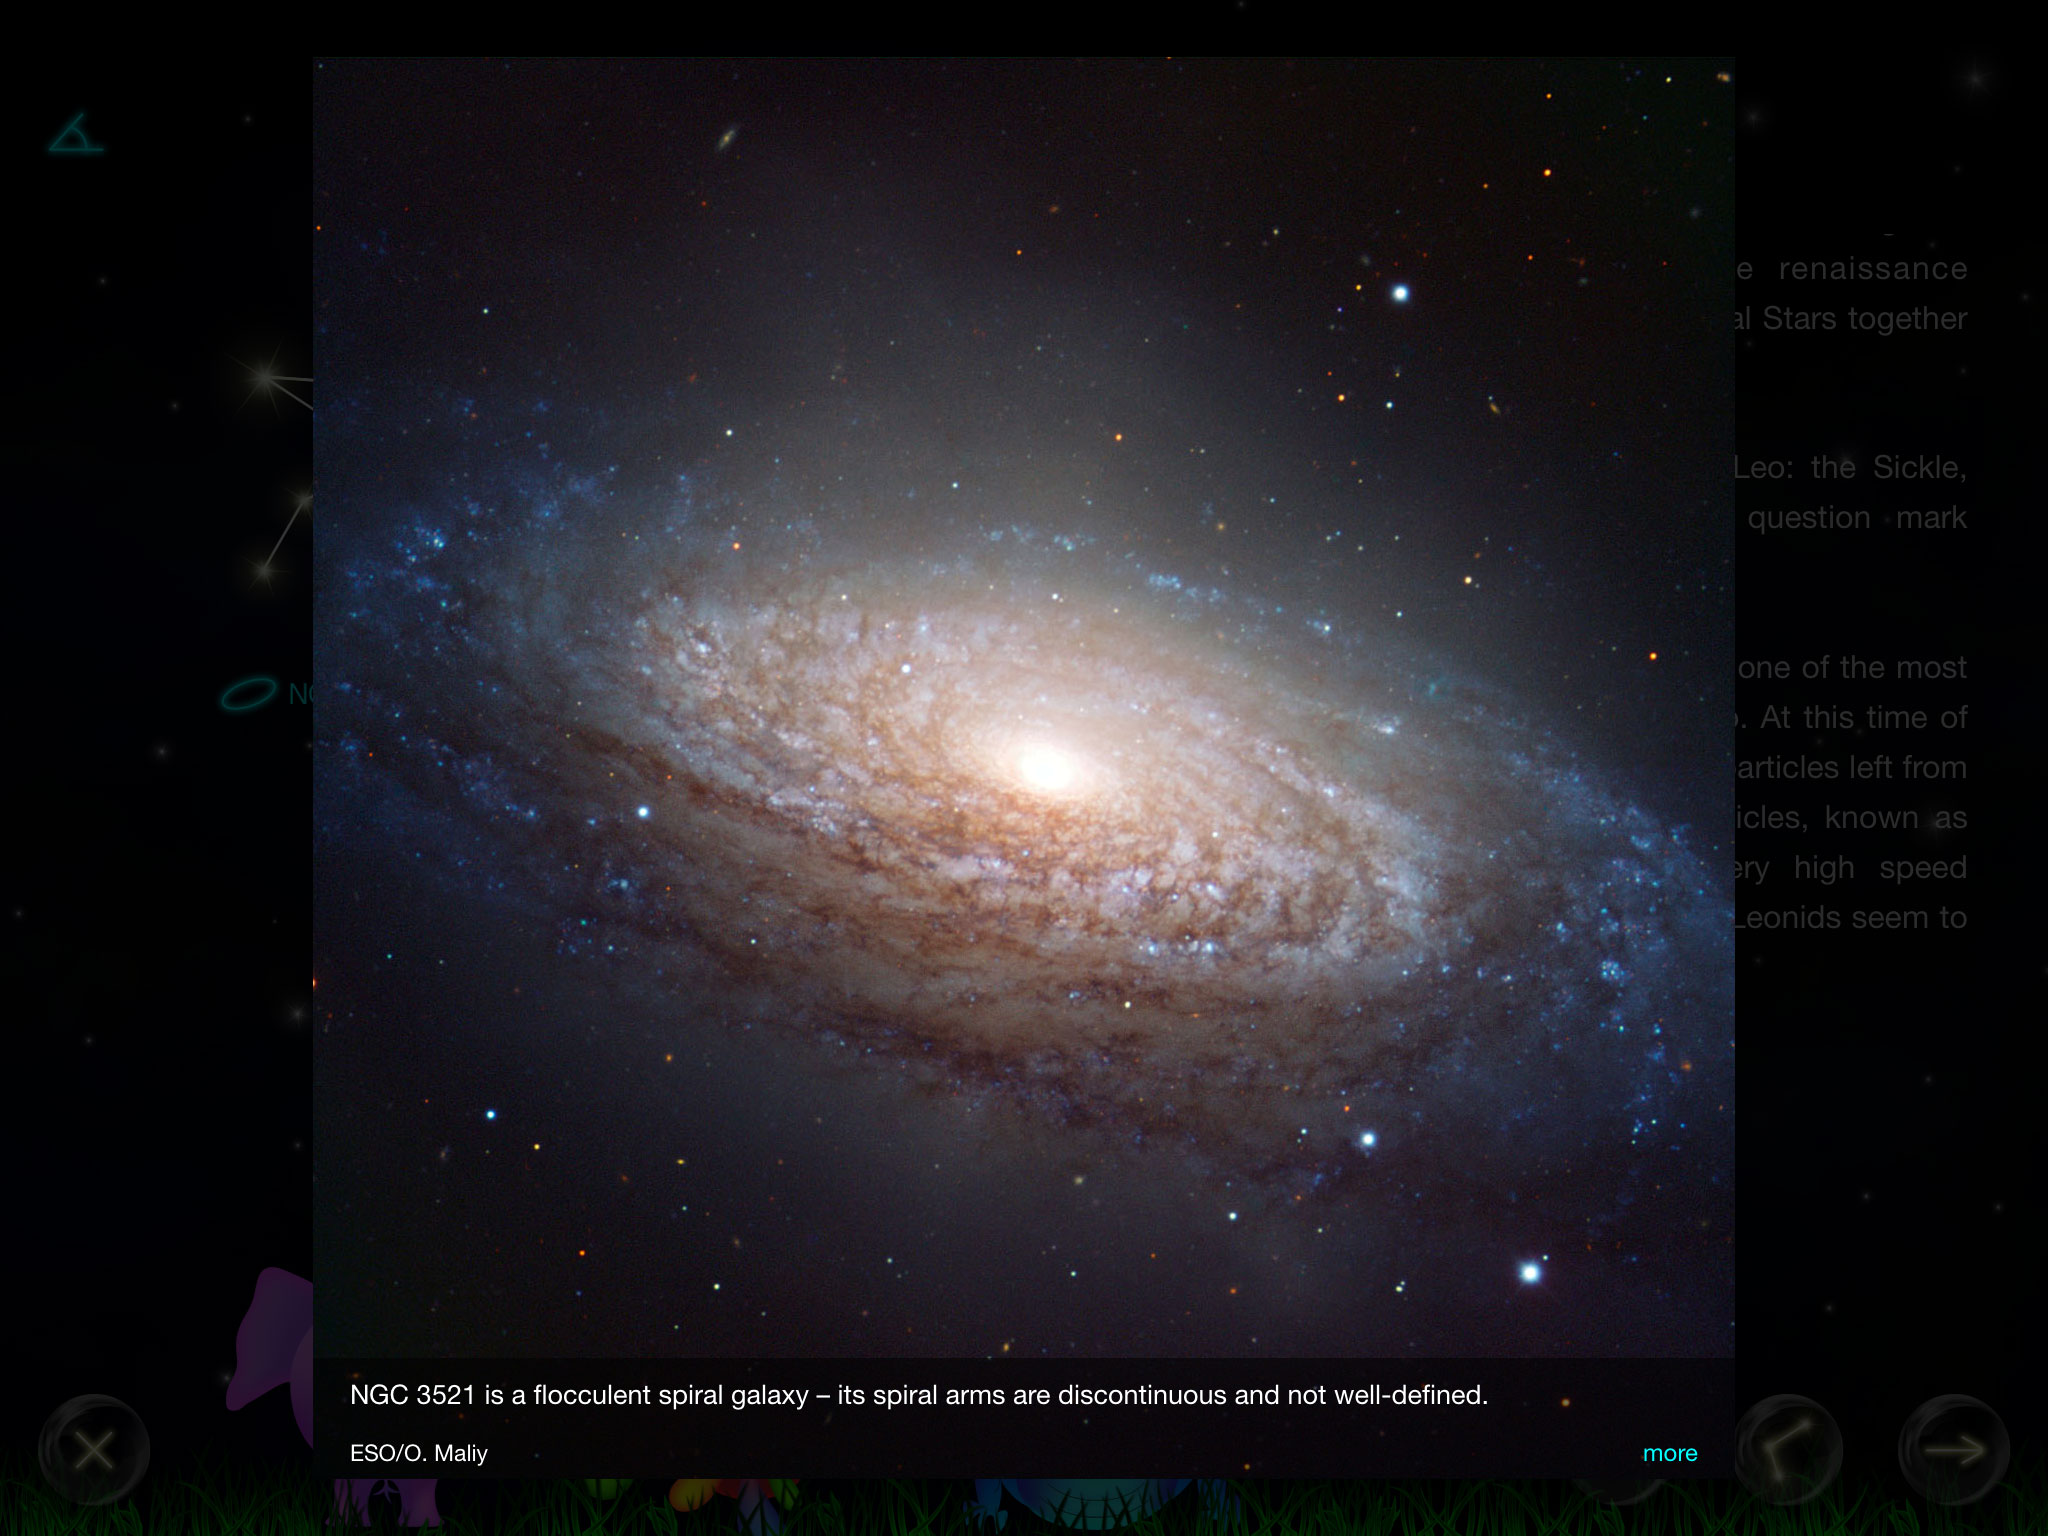

Screenshot of the app Kiwaka

Screenshot of the iPhone and iPad app Kiwaka. Developed by the mobile app company LANDKA, in partnership with ESO and other leading scientific organisations, it is an “edutaining” app — combining education and entertainment — fusing gaming and learning about astronomy.

Credit: ESO